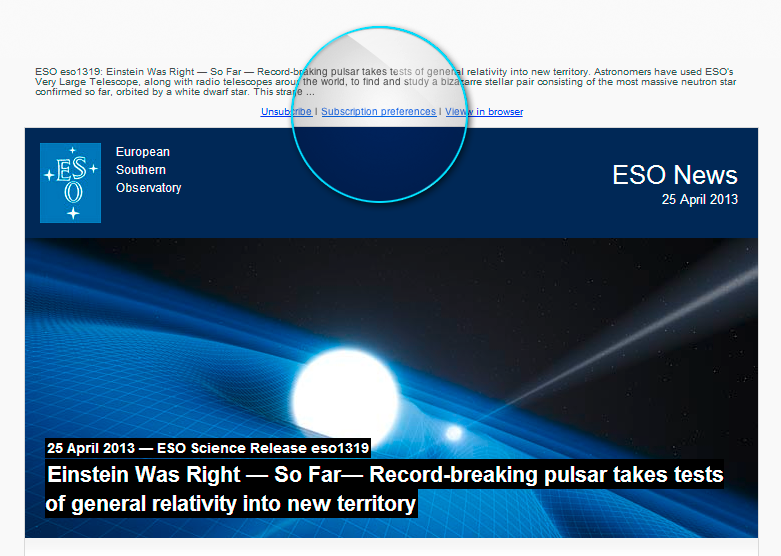

Screenshot of the ESO News newsletter as seen in an email client

This screenshot of the ESO News newsletter shows the location of Subscription Preferences for subscribers to choose their preferred language from a list of 24 available languages.

Credit: ESO